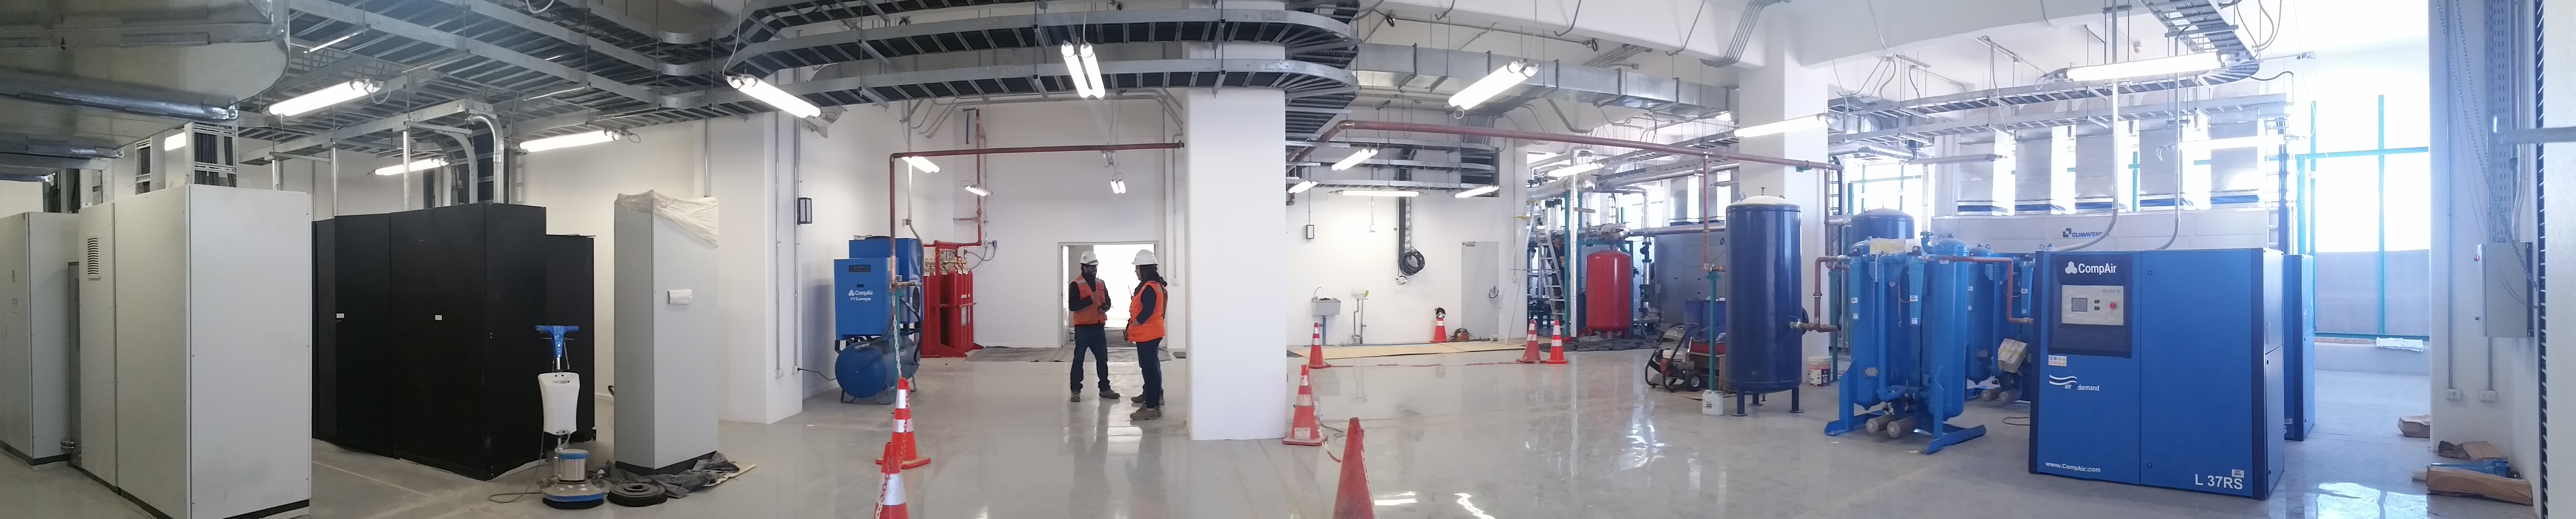

Sumit Facilty Equipment Room

180-degree view of the equipment room from the west looking back at the front entrance. The electrical equipment area is to the left, and the facility clean dry air system is on the right with the facility chillers in the background of the right. The space in the right of the foreground awaits the TMA oil bearing system.

Credit: Rubin Observatory/NSF/AURA